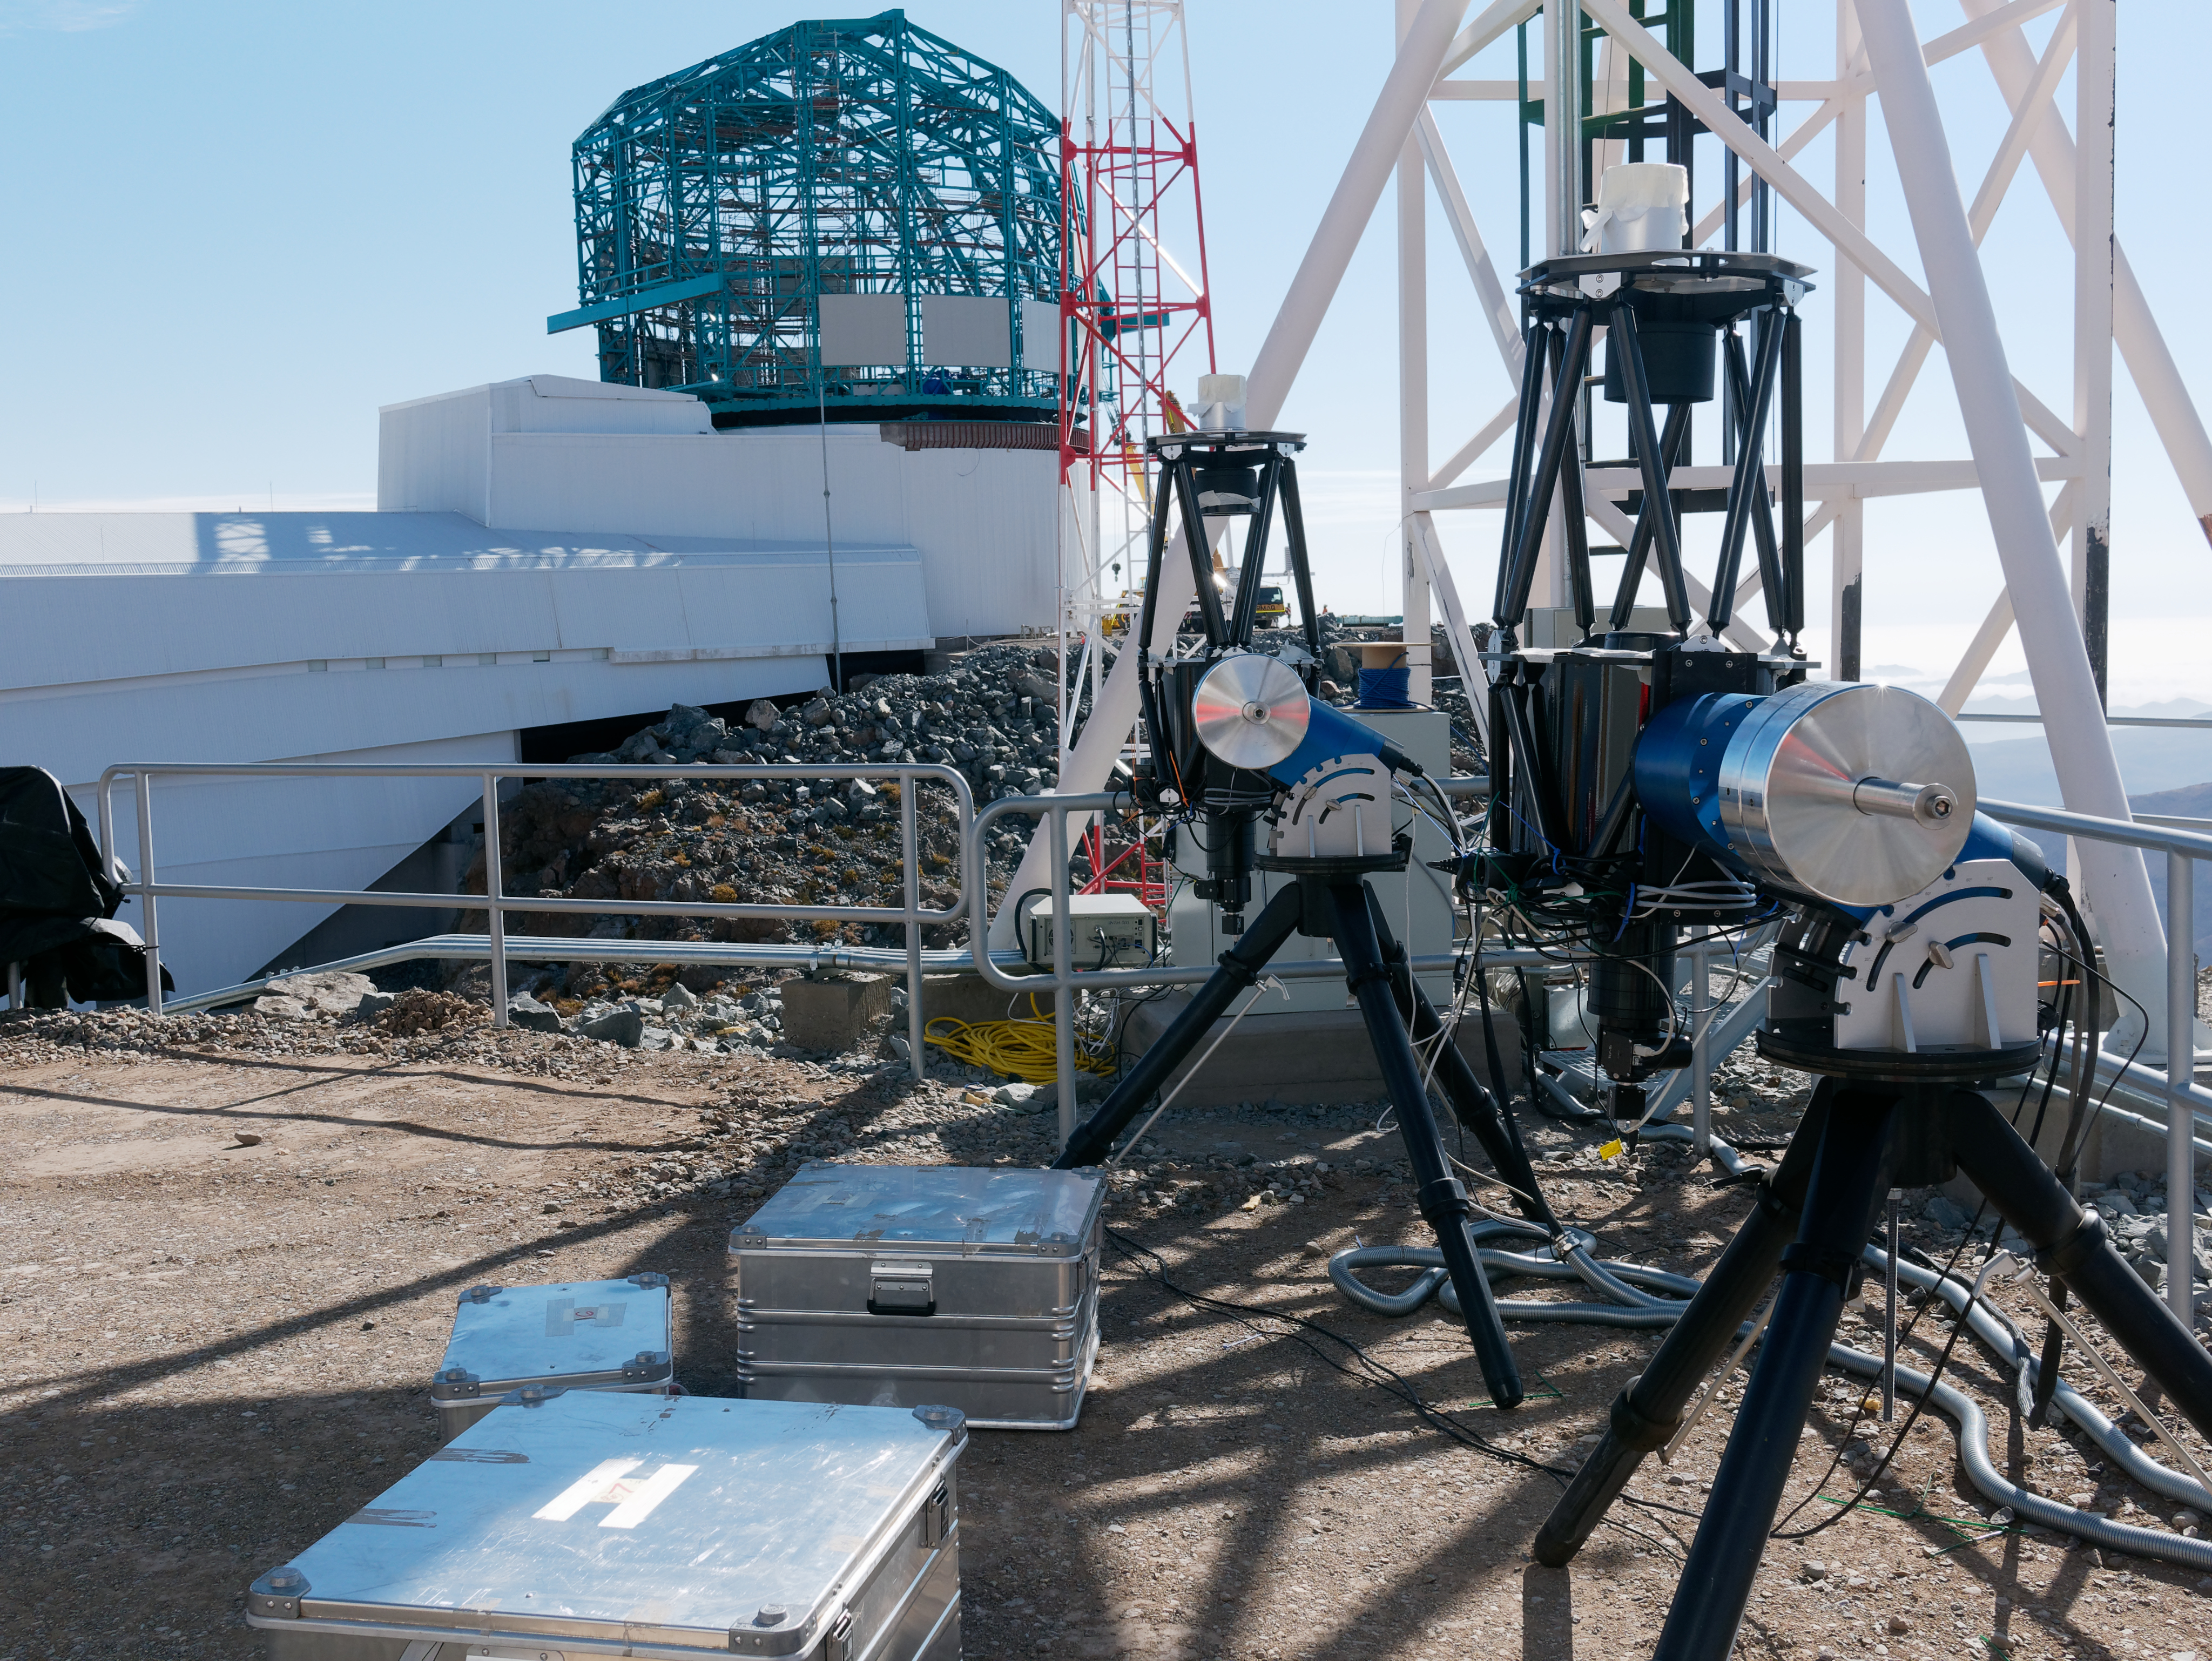

Dimm towers

Dimm towers

Credit: W O'Mullane/Rubin Observatory/NSF/AURA